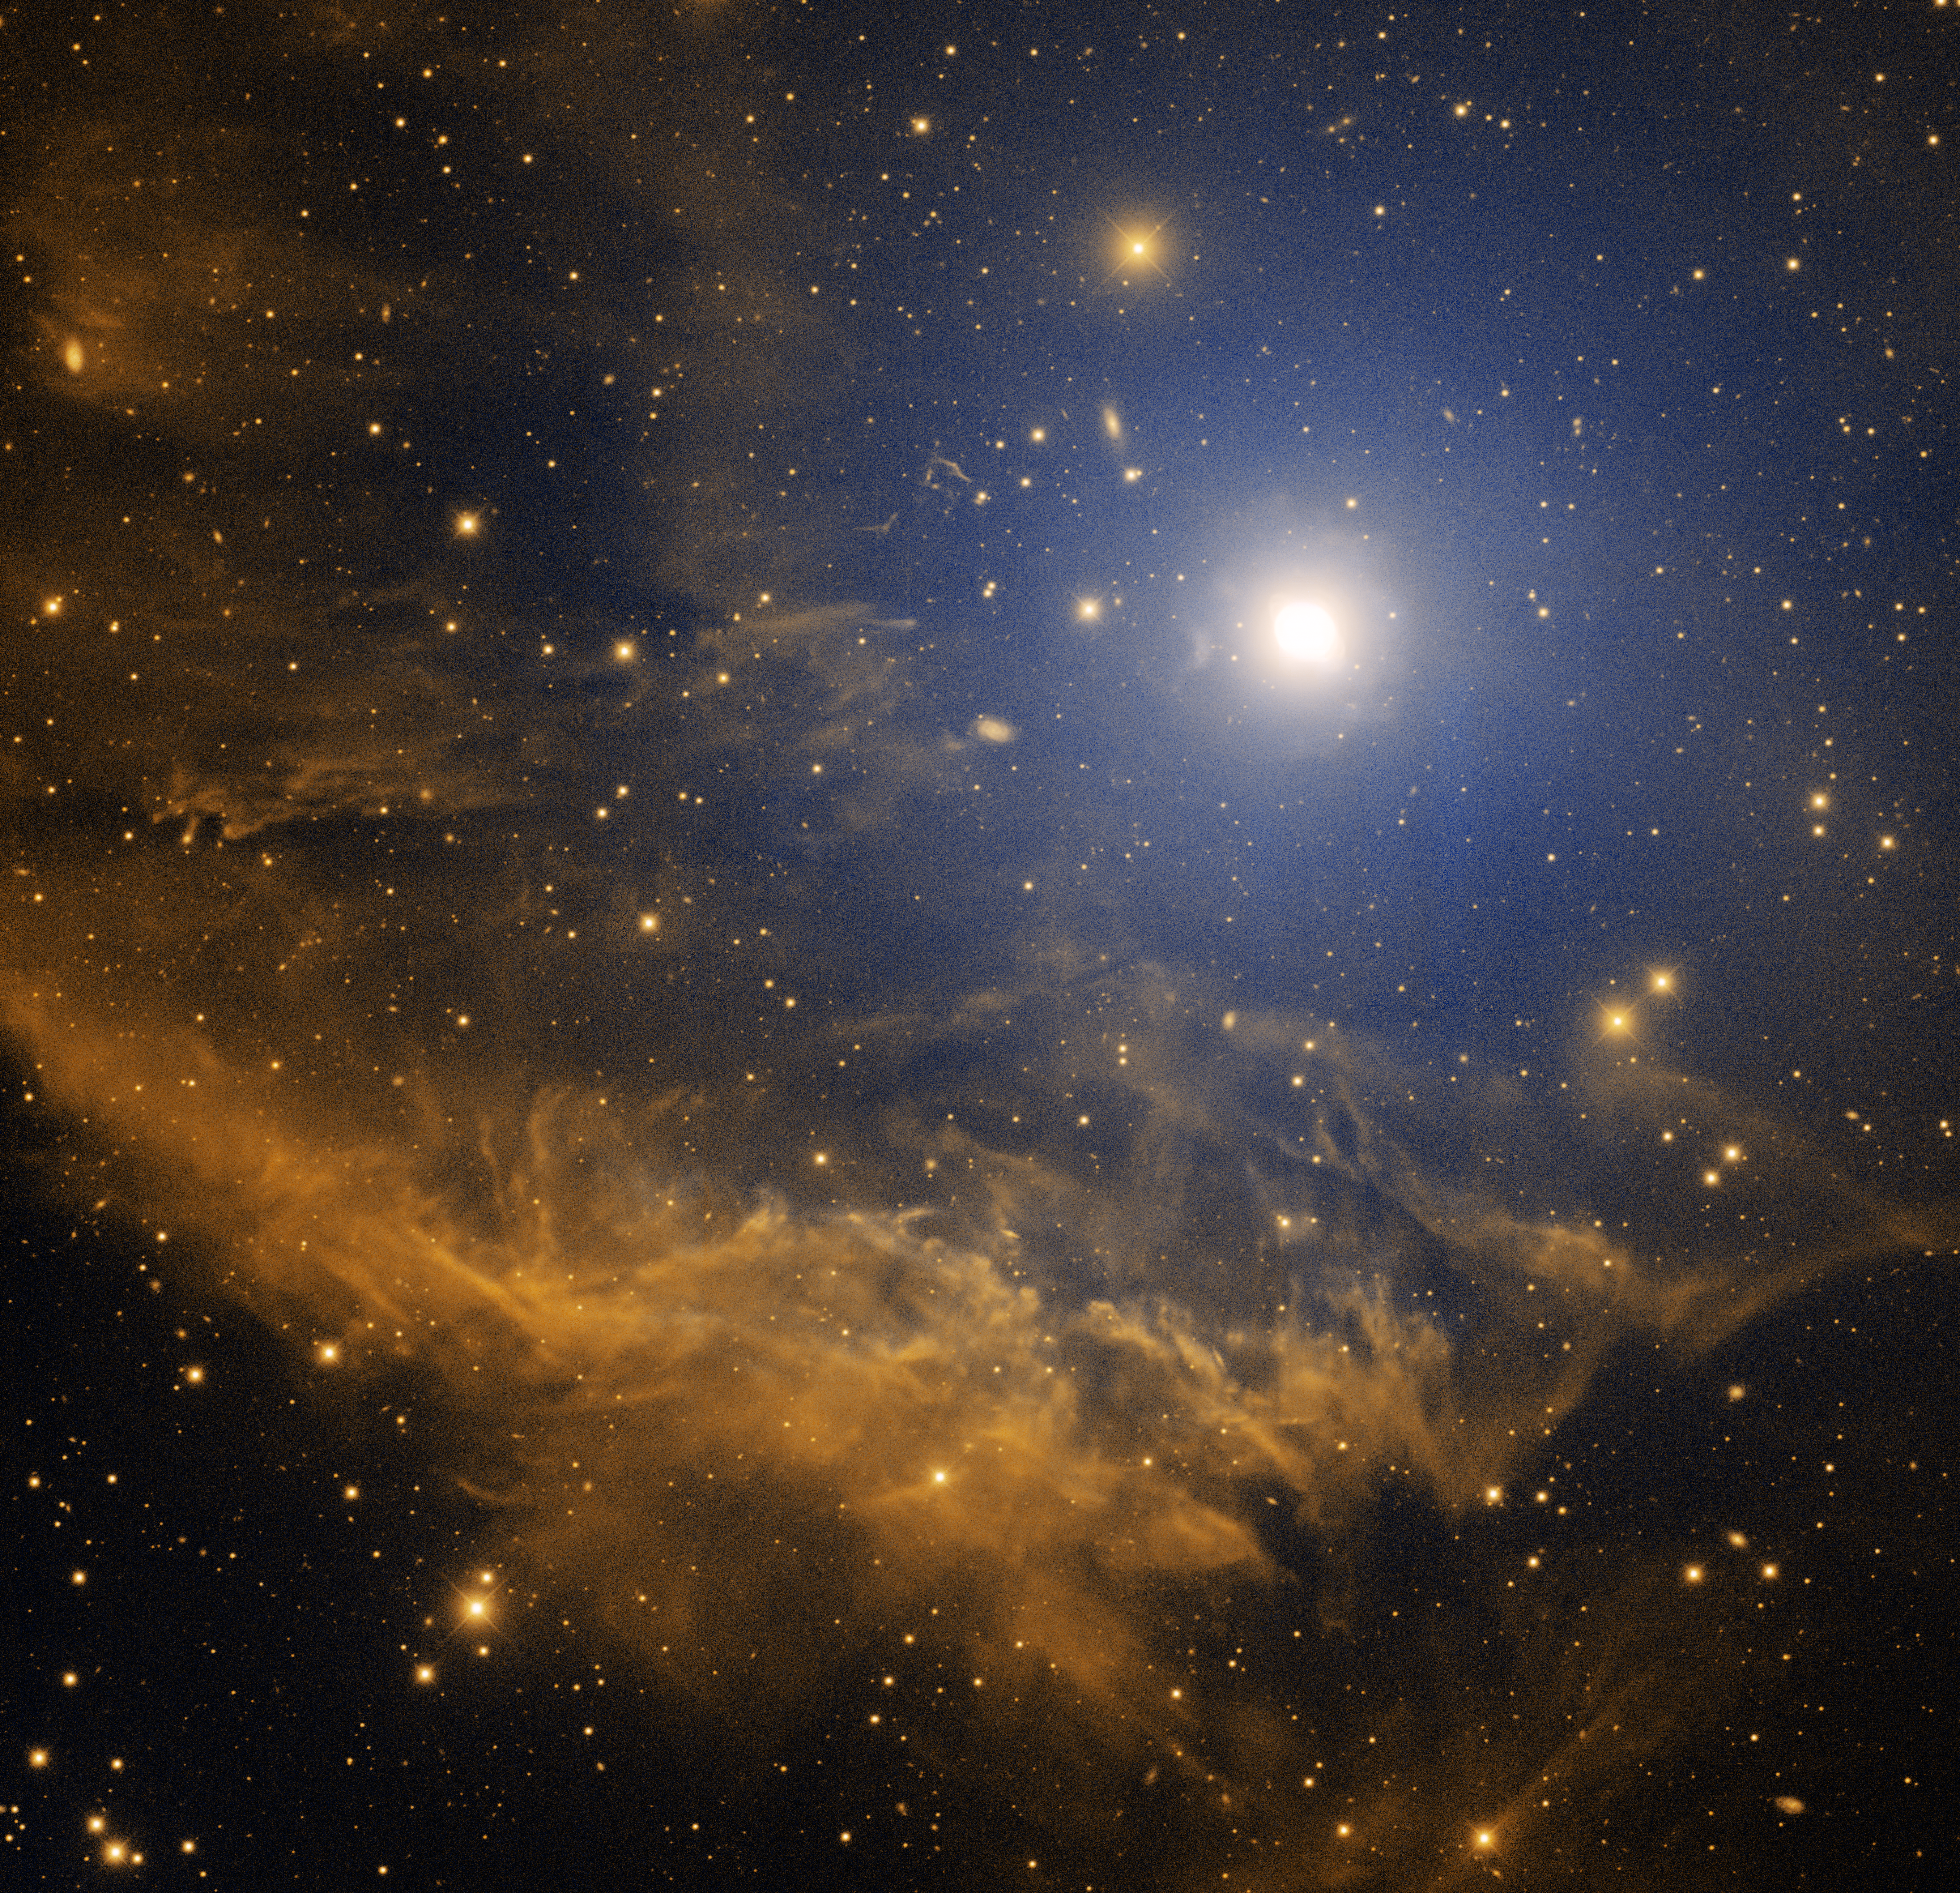

Ghost of Jupiter, NGC 3242

This image was obtained with the wide-field view of the Mosaic Camera on the Mayall 4-meter telescope at Kitt Peak National Observatory on December 15th, 2006. This wide-field image shows the extended cloud of gas near the planetary nebula NGC 3242. Also known as the “Ghost of Jupiter”, NGC 3242 is the bright object just to the upper-right from the center of the image. The nature of the extended nebulosity is not yet known. It may either be a shell of gas that was ejected by NGC 3242 when it was a red giant star. Or it may also be a nearby cloud of interstellar gas that is being illuminated by the planetary nebula. It was observed in the narrowband filters of Oxygen [OIII] (blue) and Hydrogen-Alpha (orange). North is to the left, East is down.

Credit: T.A. Rector/University of Alaska Anchorage, H. Schweiker/WIYN and NOIRLab/NSF/AURA/, L. Frattare and Z. Levay/STScI/AURA/NASA